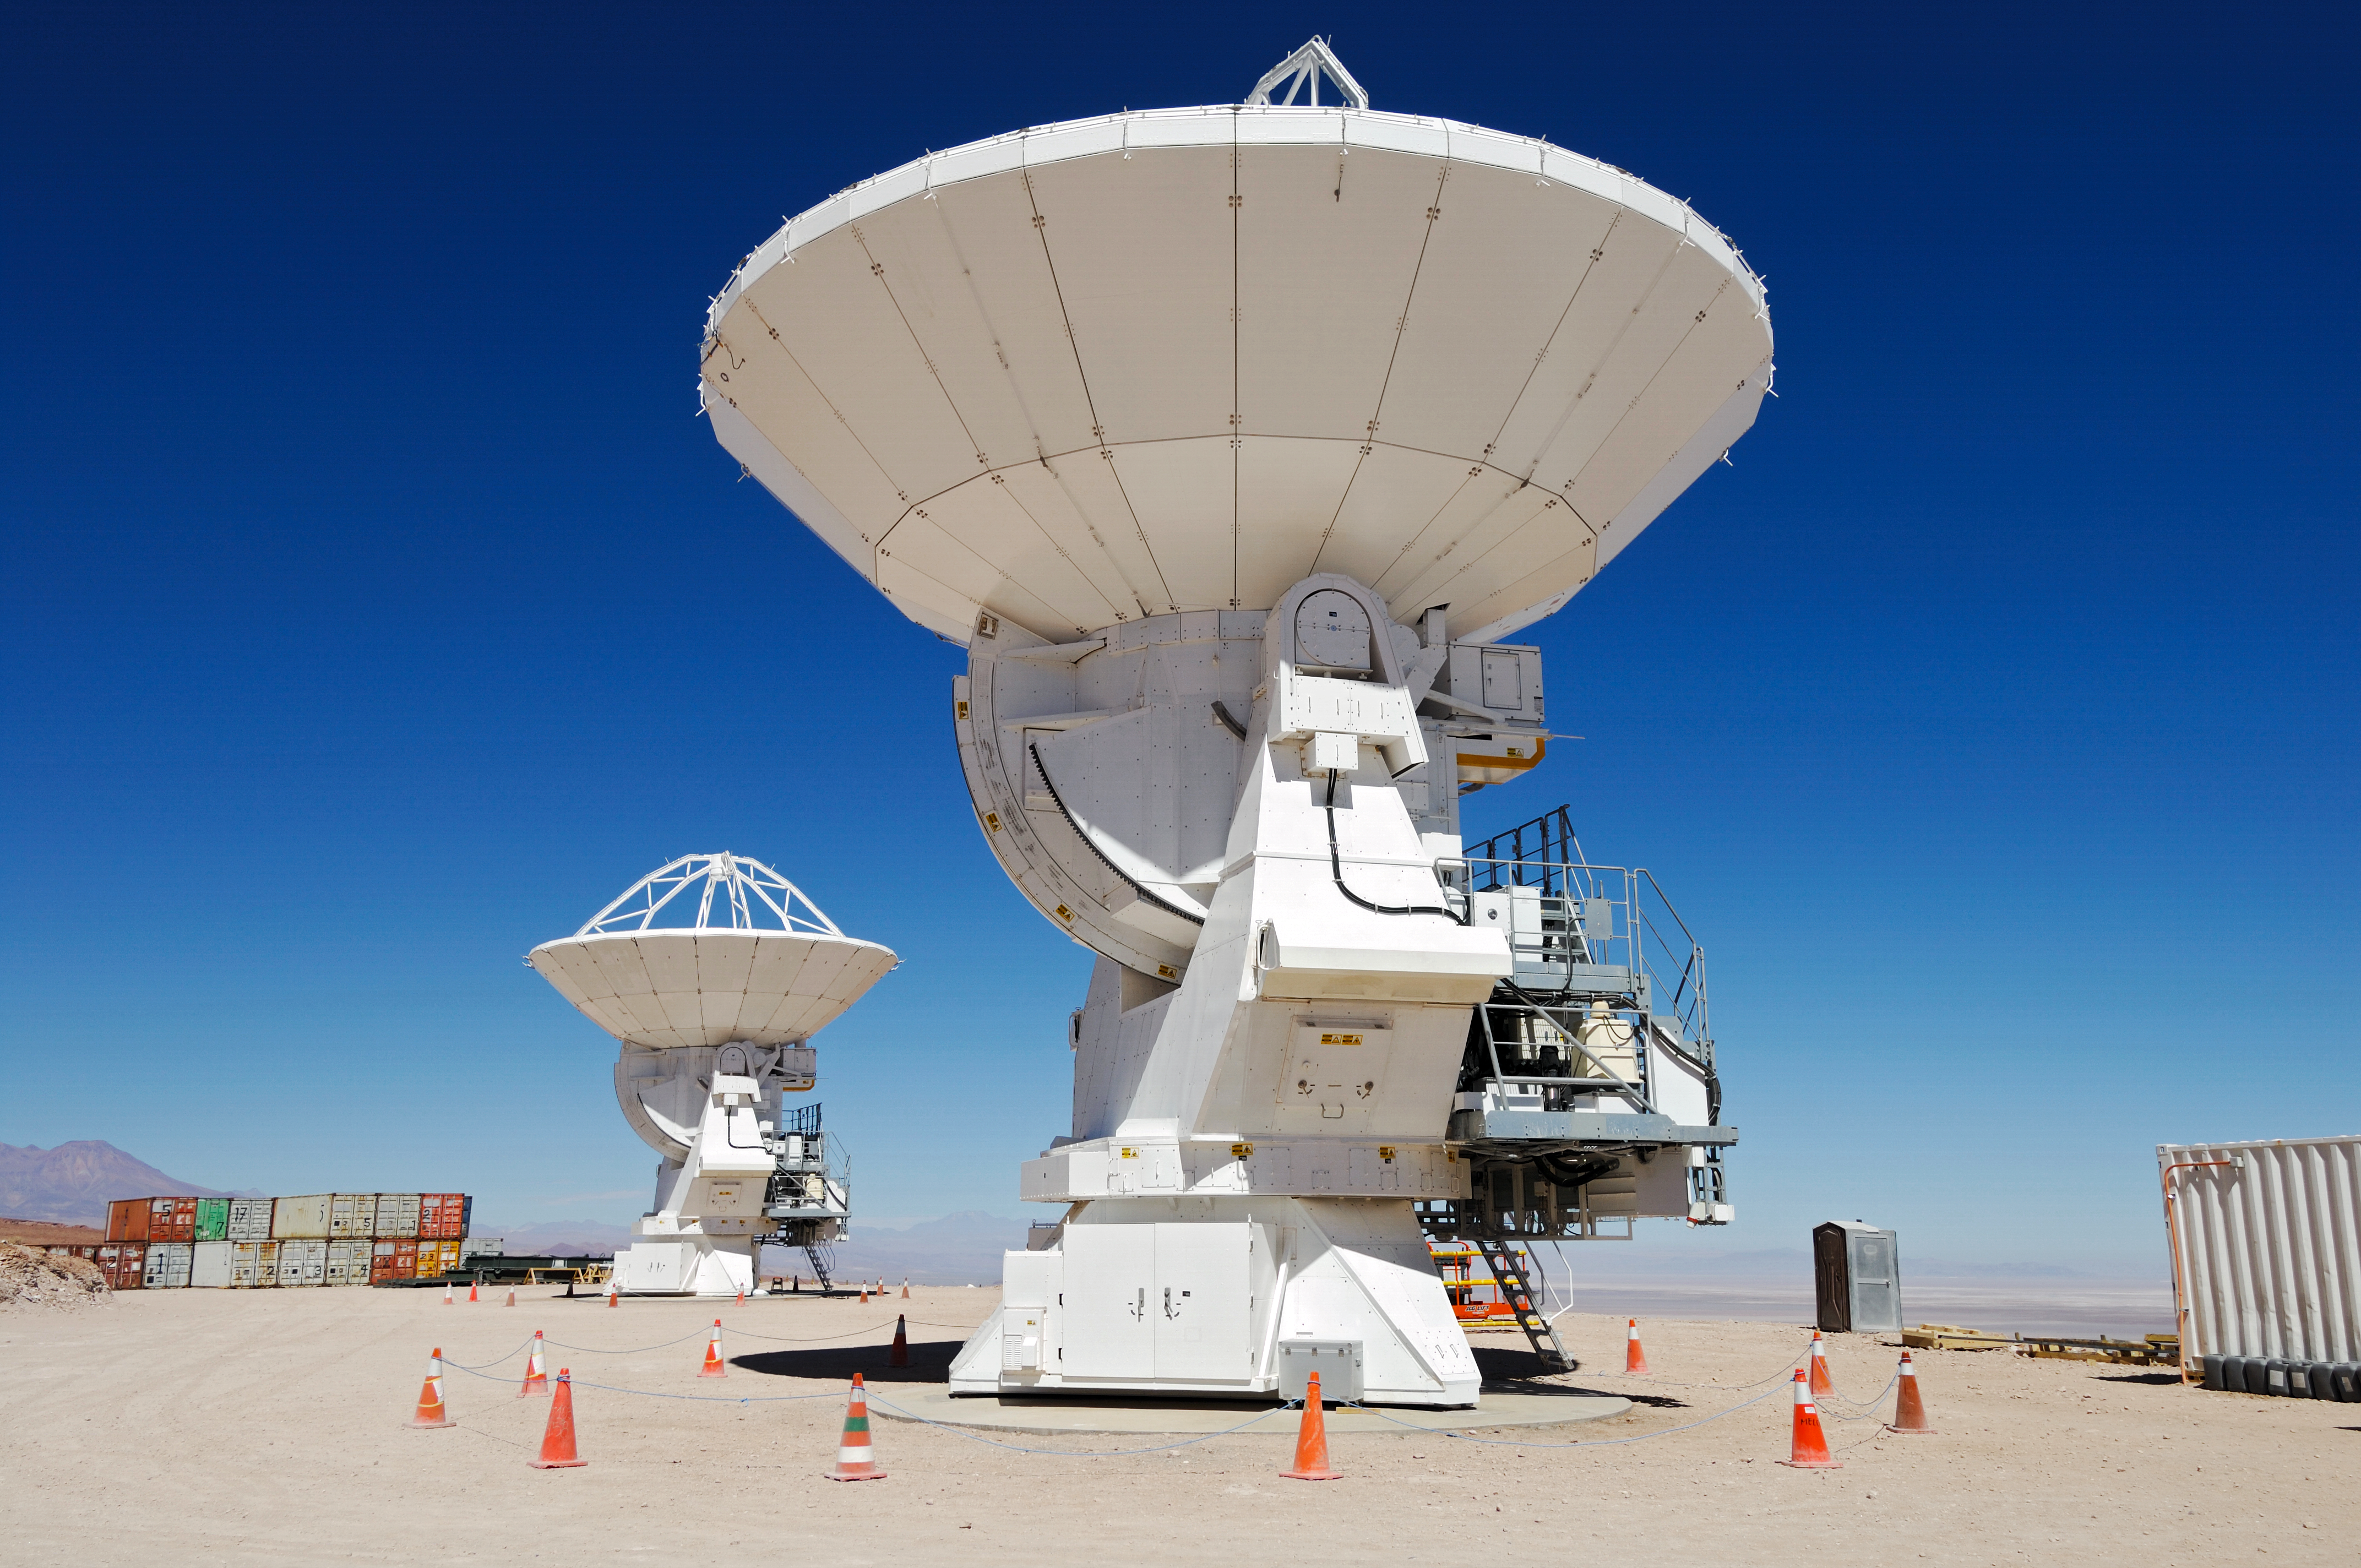

ALMA antennas waiting at the OSF

Antennas for the Atacama Large Millimeter Array (ALMA) in Chile are waiting at the 2900 metre OSF for their turn to go up into the ALMA array.

Credit: ESO/F.Kamphues